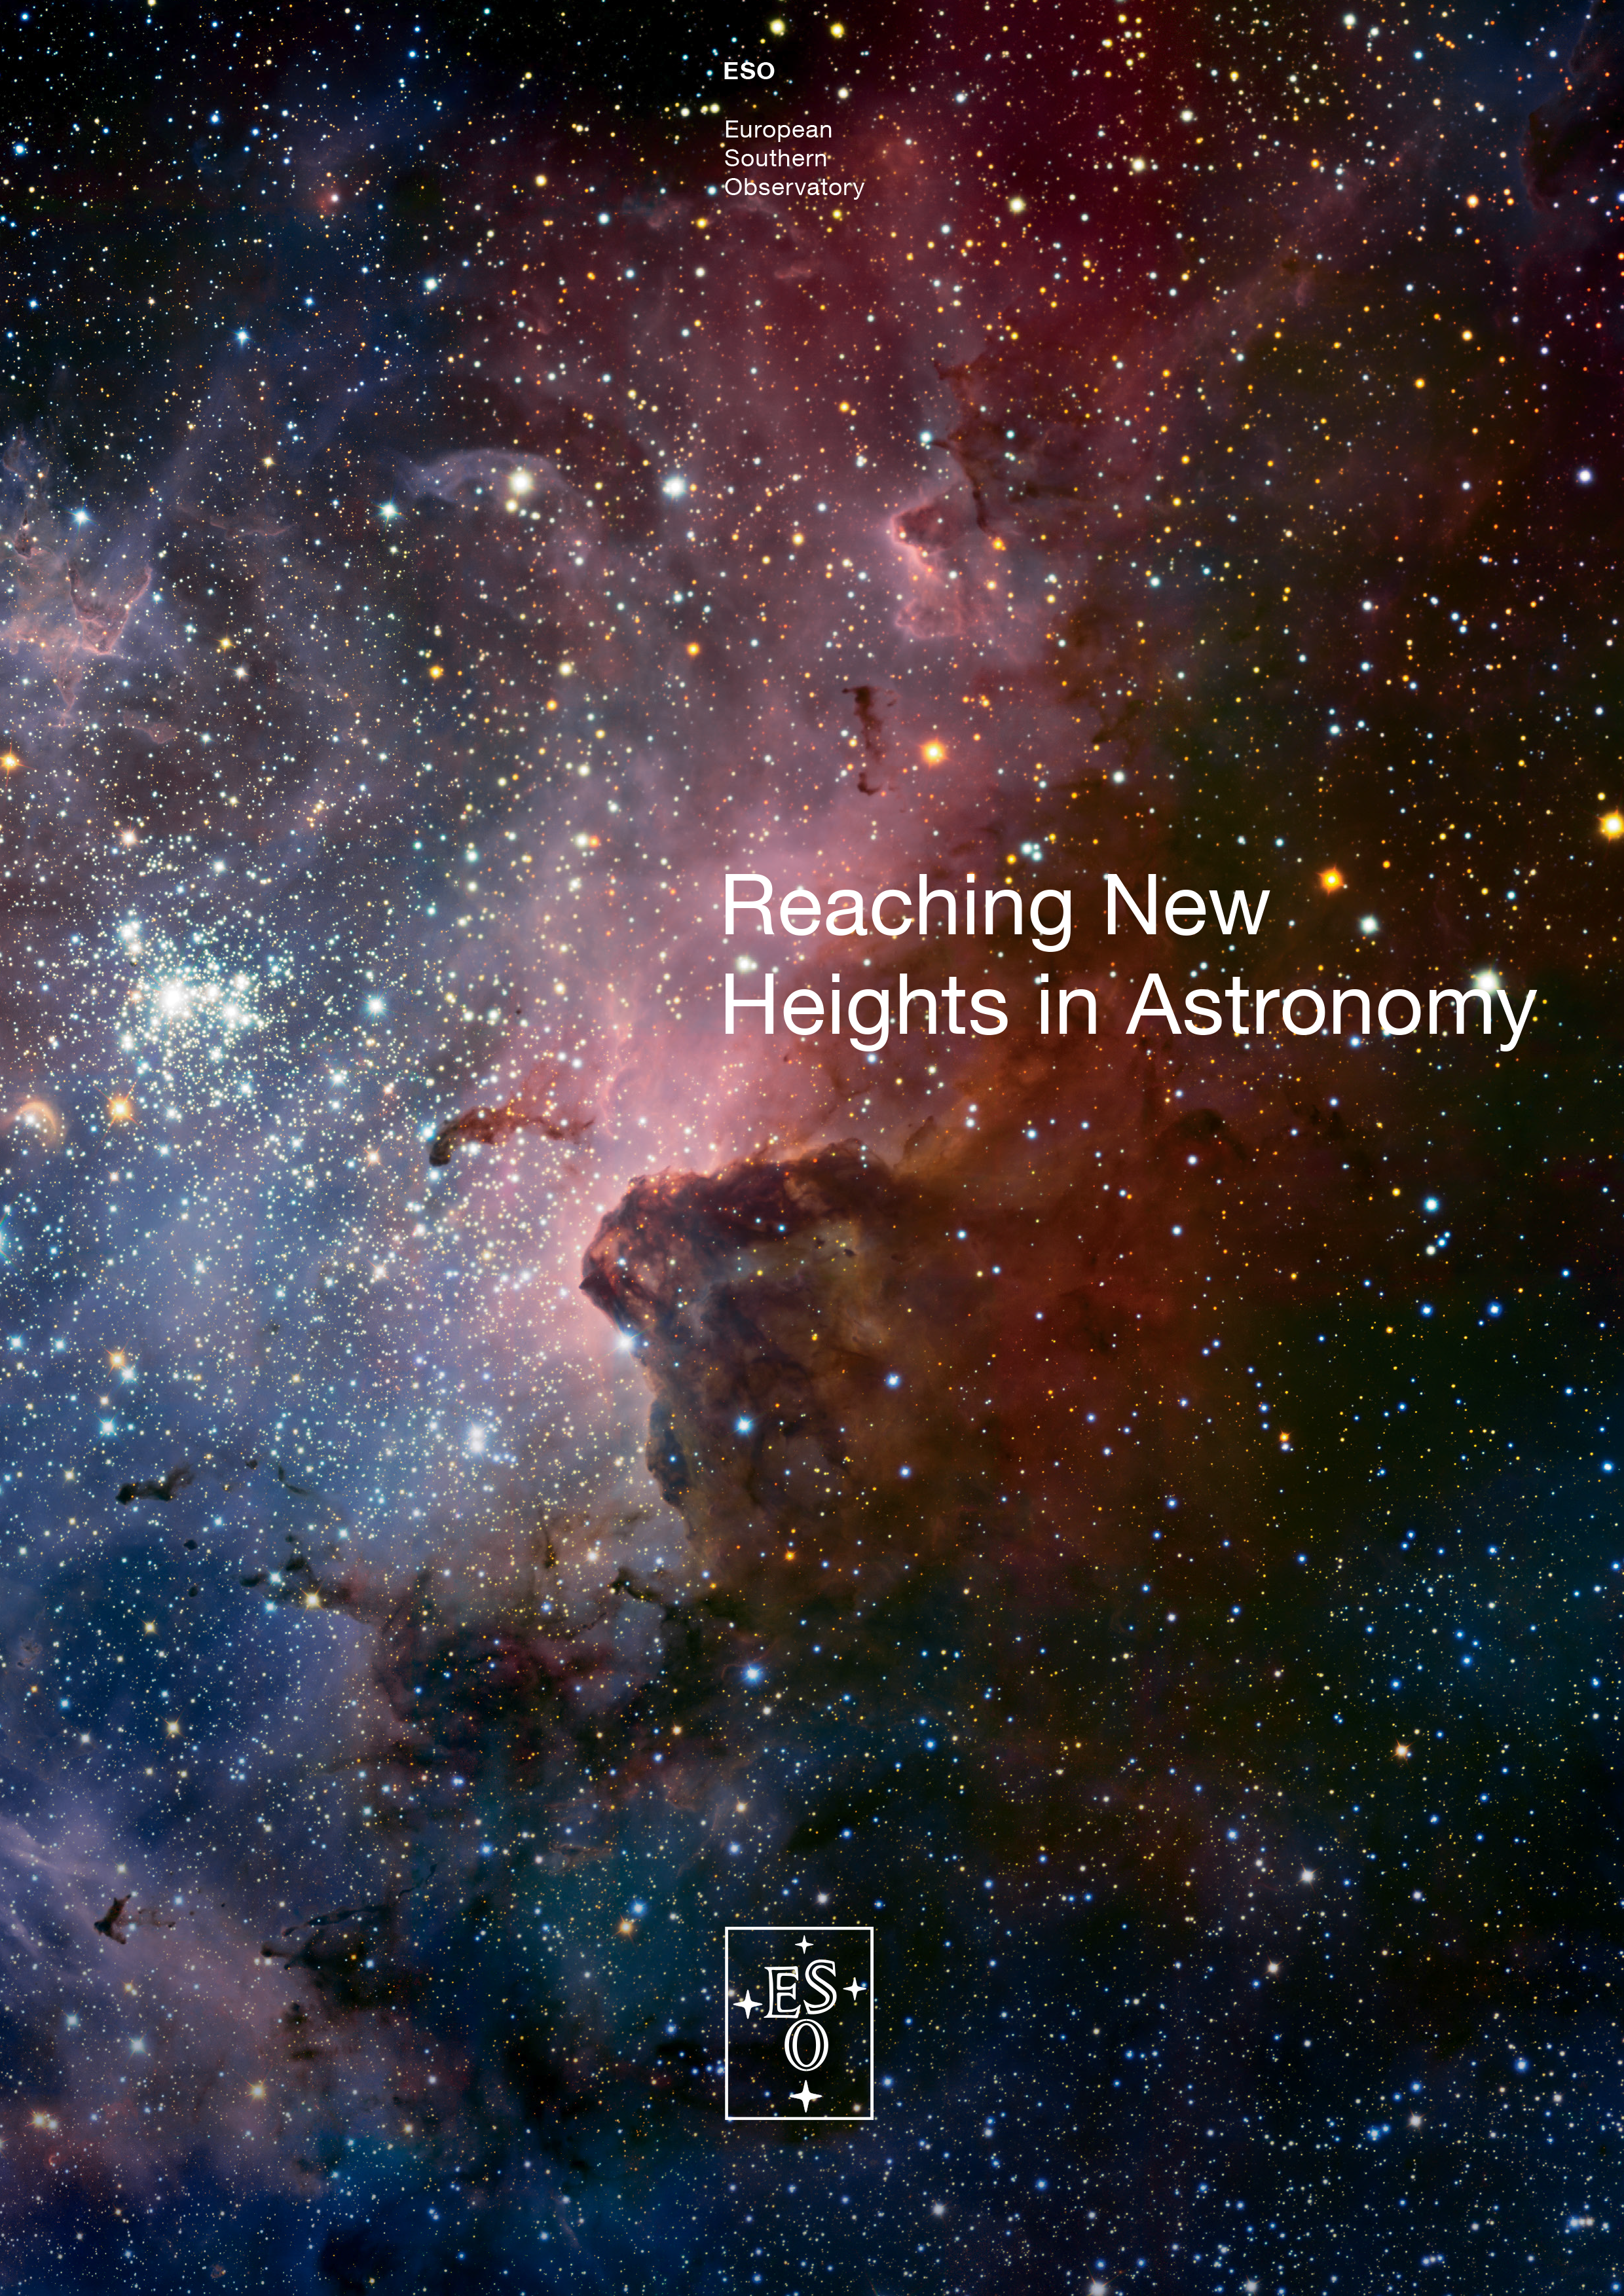

Reaching New Heights in Astronomy

A new ESO brochure, entitled Reaching New Heights in Astronomy, was published in late 2013 and is available as a PDF for download. Printed copies can be ordered from the ESO shop, or collected directly from ESO Headquarters.

Credit: ESO